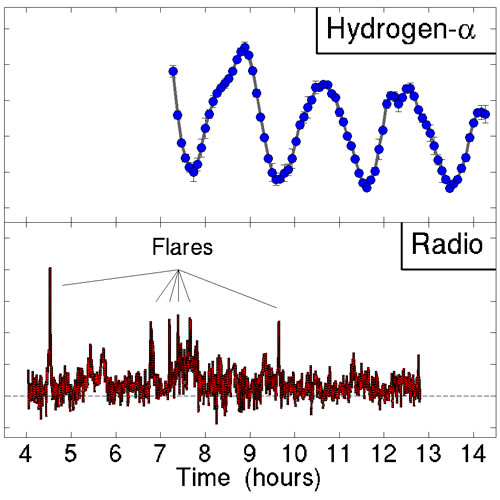

Odd Little Star has Magnetic Personality

Time series of Hydrogen-alpha observations from the Gemini North telescope showing the periodic signal that results from a hot spot covering half of the surface of TVLM 513-46546. The high points are when the hot spot faces Earth, and the low points are when the hot spot is on the far side of the star. Bottom: Time series of radio emission from observed with the Very Large Array. The minute-long flares are clearly visible.

Credit: NOIRLab